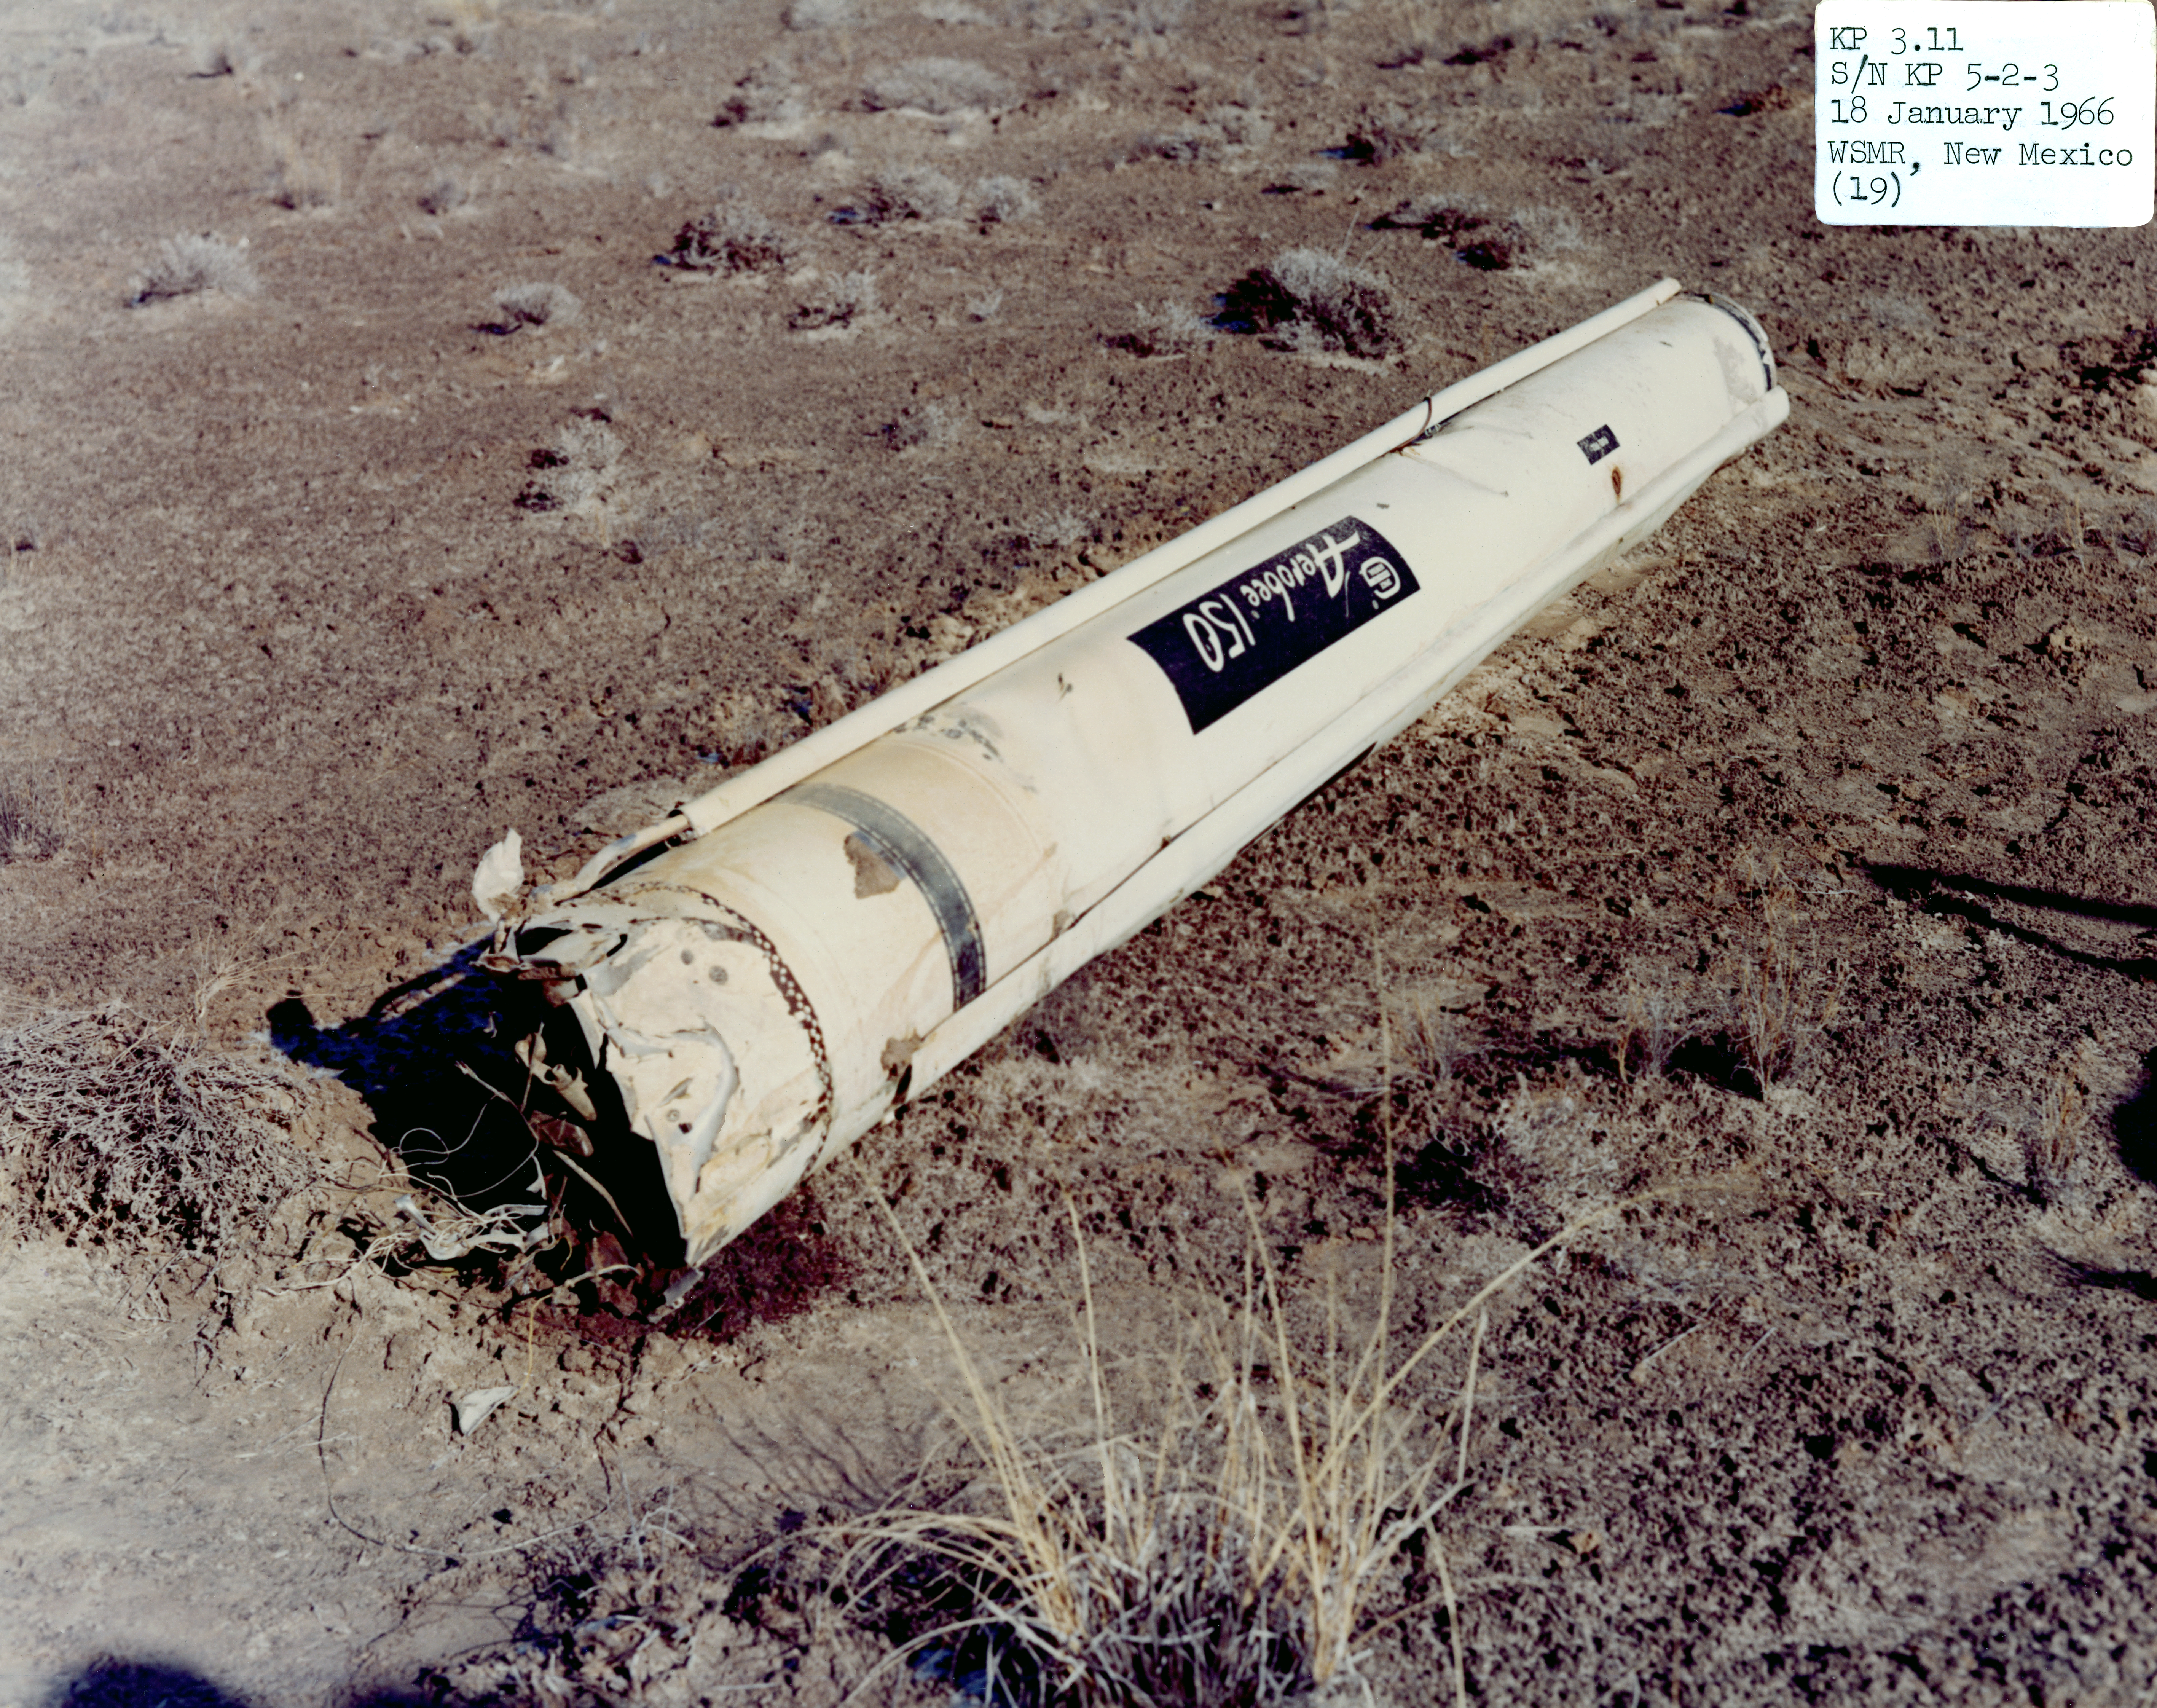

Kitt Peak Rocket Program Flight 3.11

This image shows part of an Aerobee 150, Serial Number KP 5-2-3 launched by Kitt Peak at White Sands Missile Range on 10 November 1965.

This was flight 3.11, which had science goals of measuring starlight using a 12-inch telescope and a spectrometer (same setup as KP 3.8). During this flight, the rocket engine shut down early due to a broken pressure monitor line. The rocket shook violently, and a helium leak (caused by a loose nut) disabled the guidance system.

The original negative of this image is stored at NOIRLab Headquarters in Tucson, Arizona. This image is part of NSF NOIRLab’s historical archives.

Credit: KPNO/NOIRLab/NSF/AURA